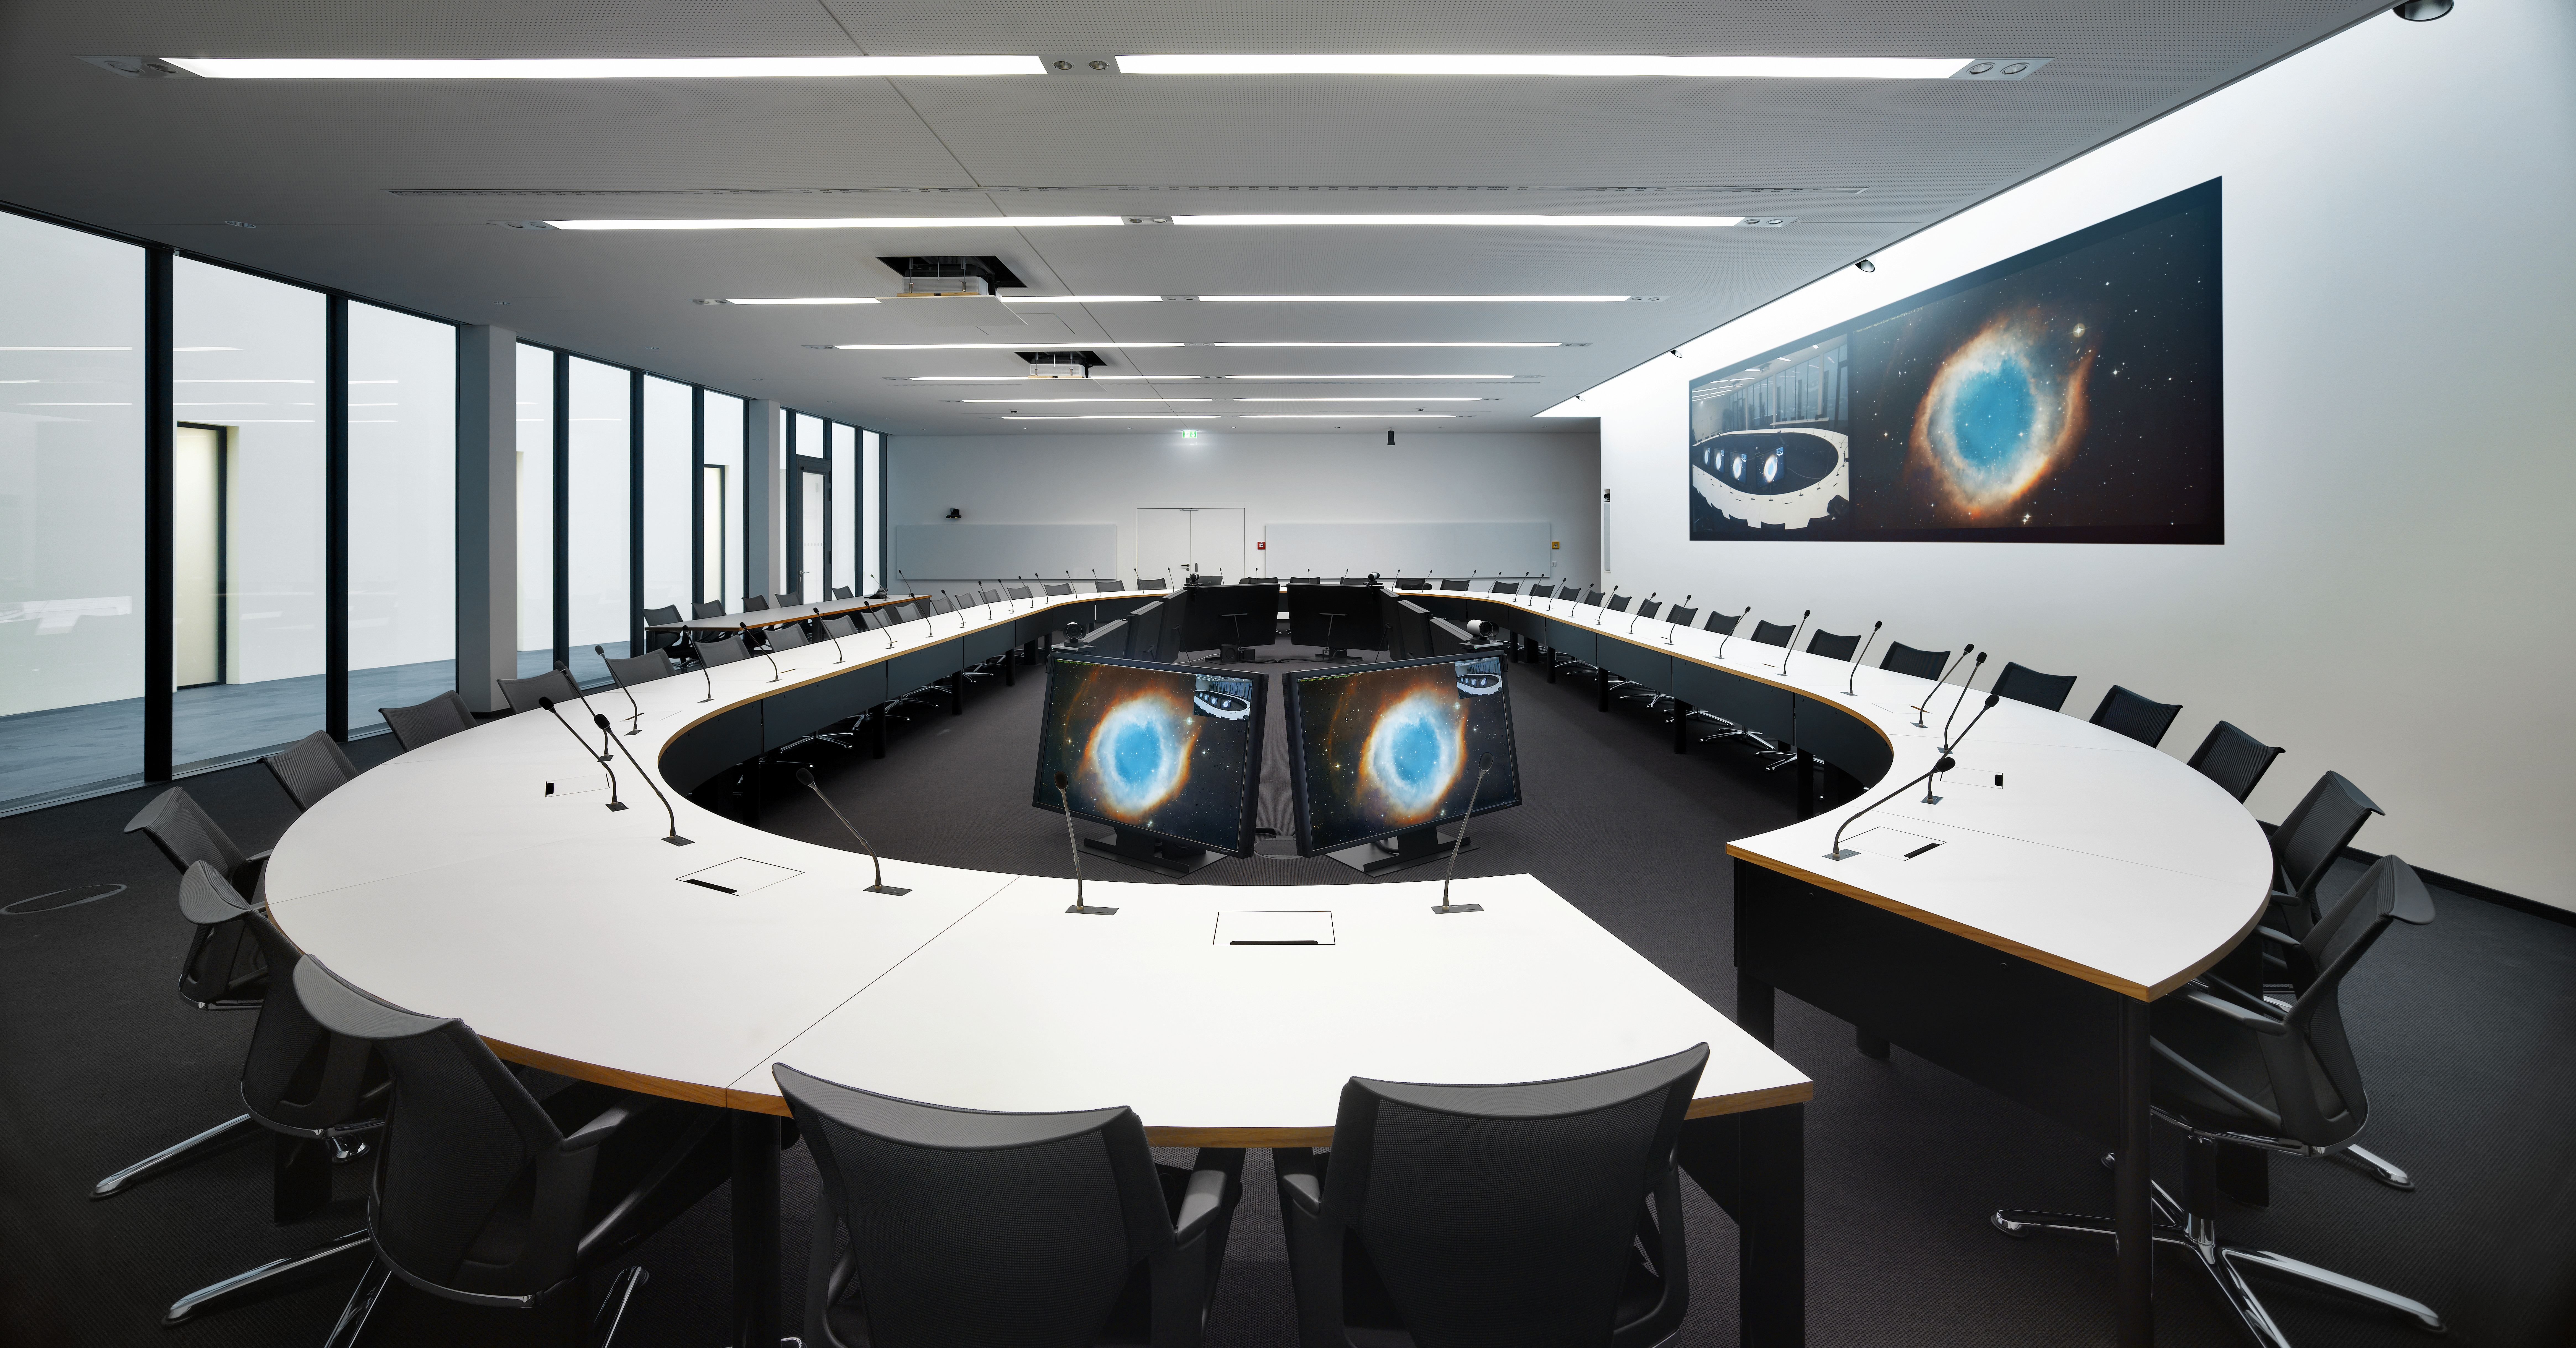

The new council room

The council room is the true heart of ESO. Twice per year the representatives of the ESO member states meet here to discuss important decisions regarding ESO.

Credit: Roland Halbe/ESO